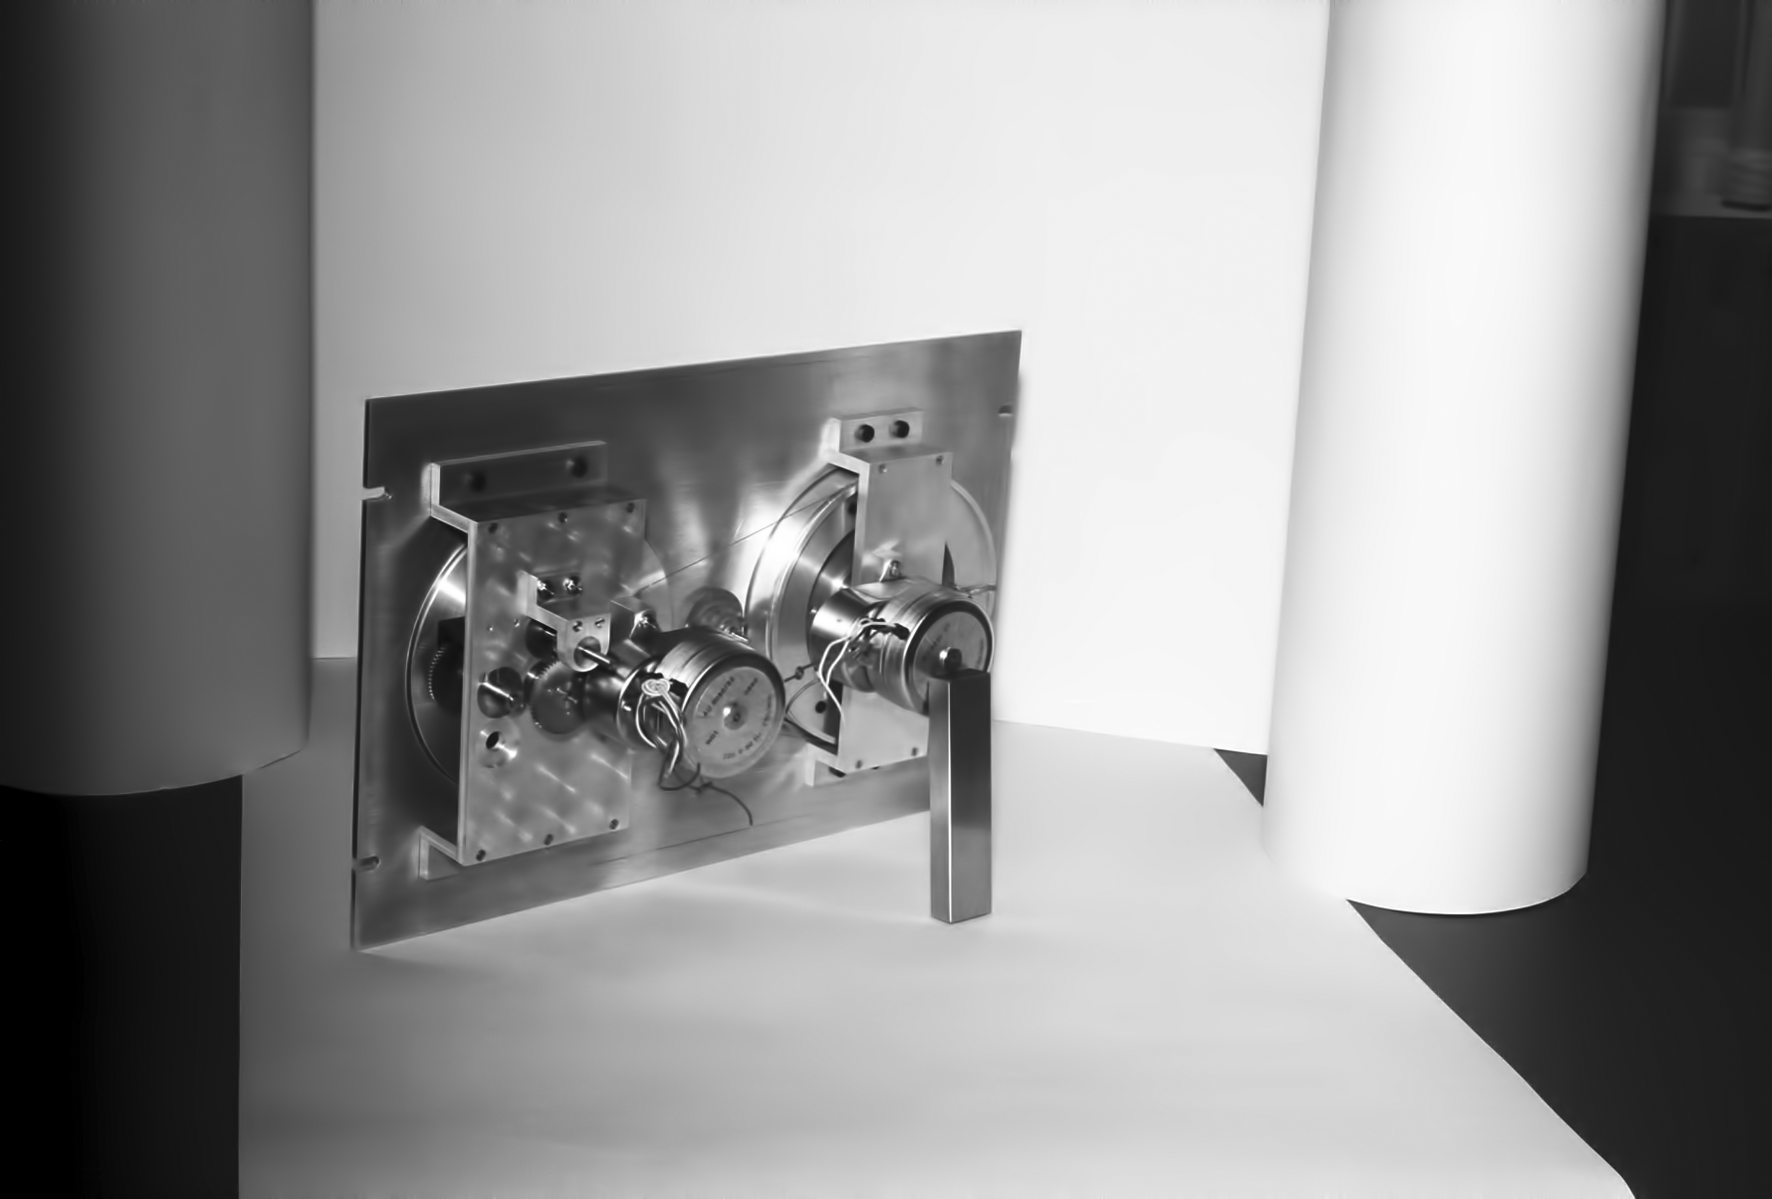

Assembling the ESO 1-metre telescope

The ESO 1-metre telescope was the first telescope installed at the La Silla Observatory, in 1966. It was used until 1994 as a photometric telescope, both in the visible with a single channel photometer, and in the infrared with an InSb photometer and a bolometer. Since 1994 it has been fully dedicated to the DENIS project.

Credit: ESO